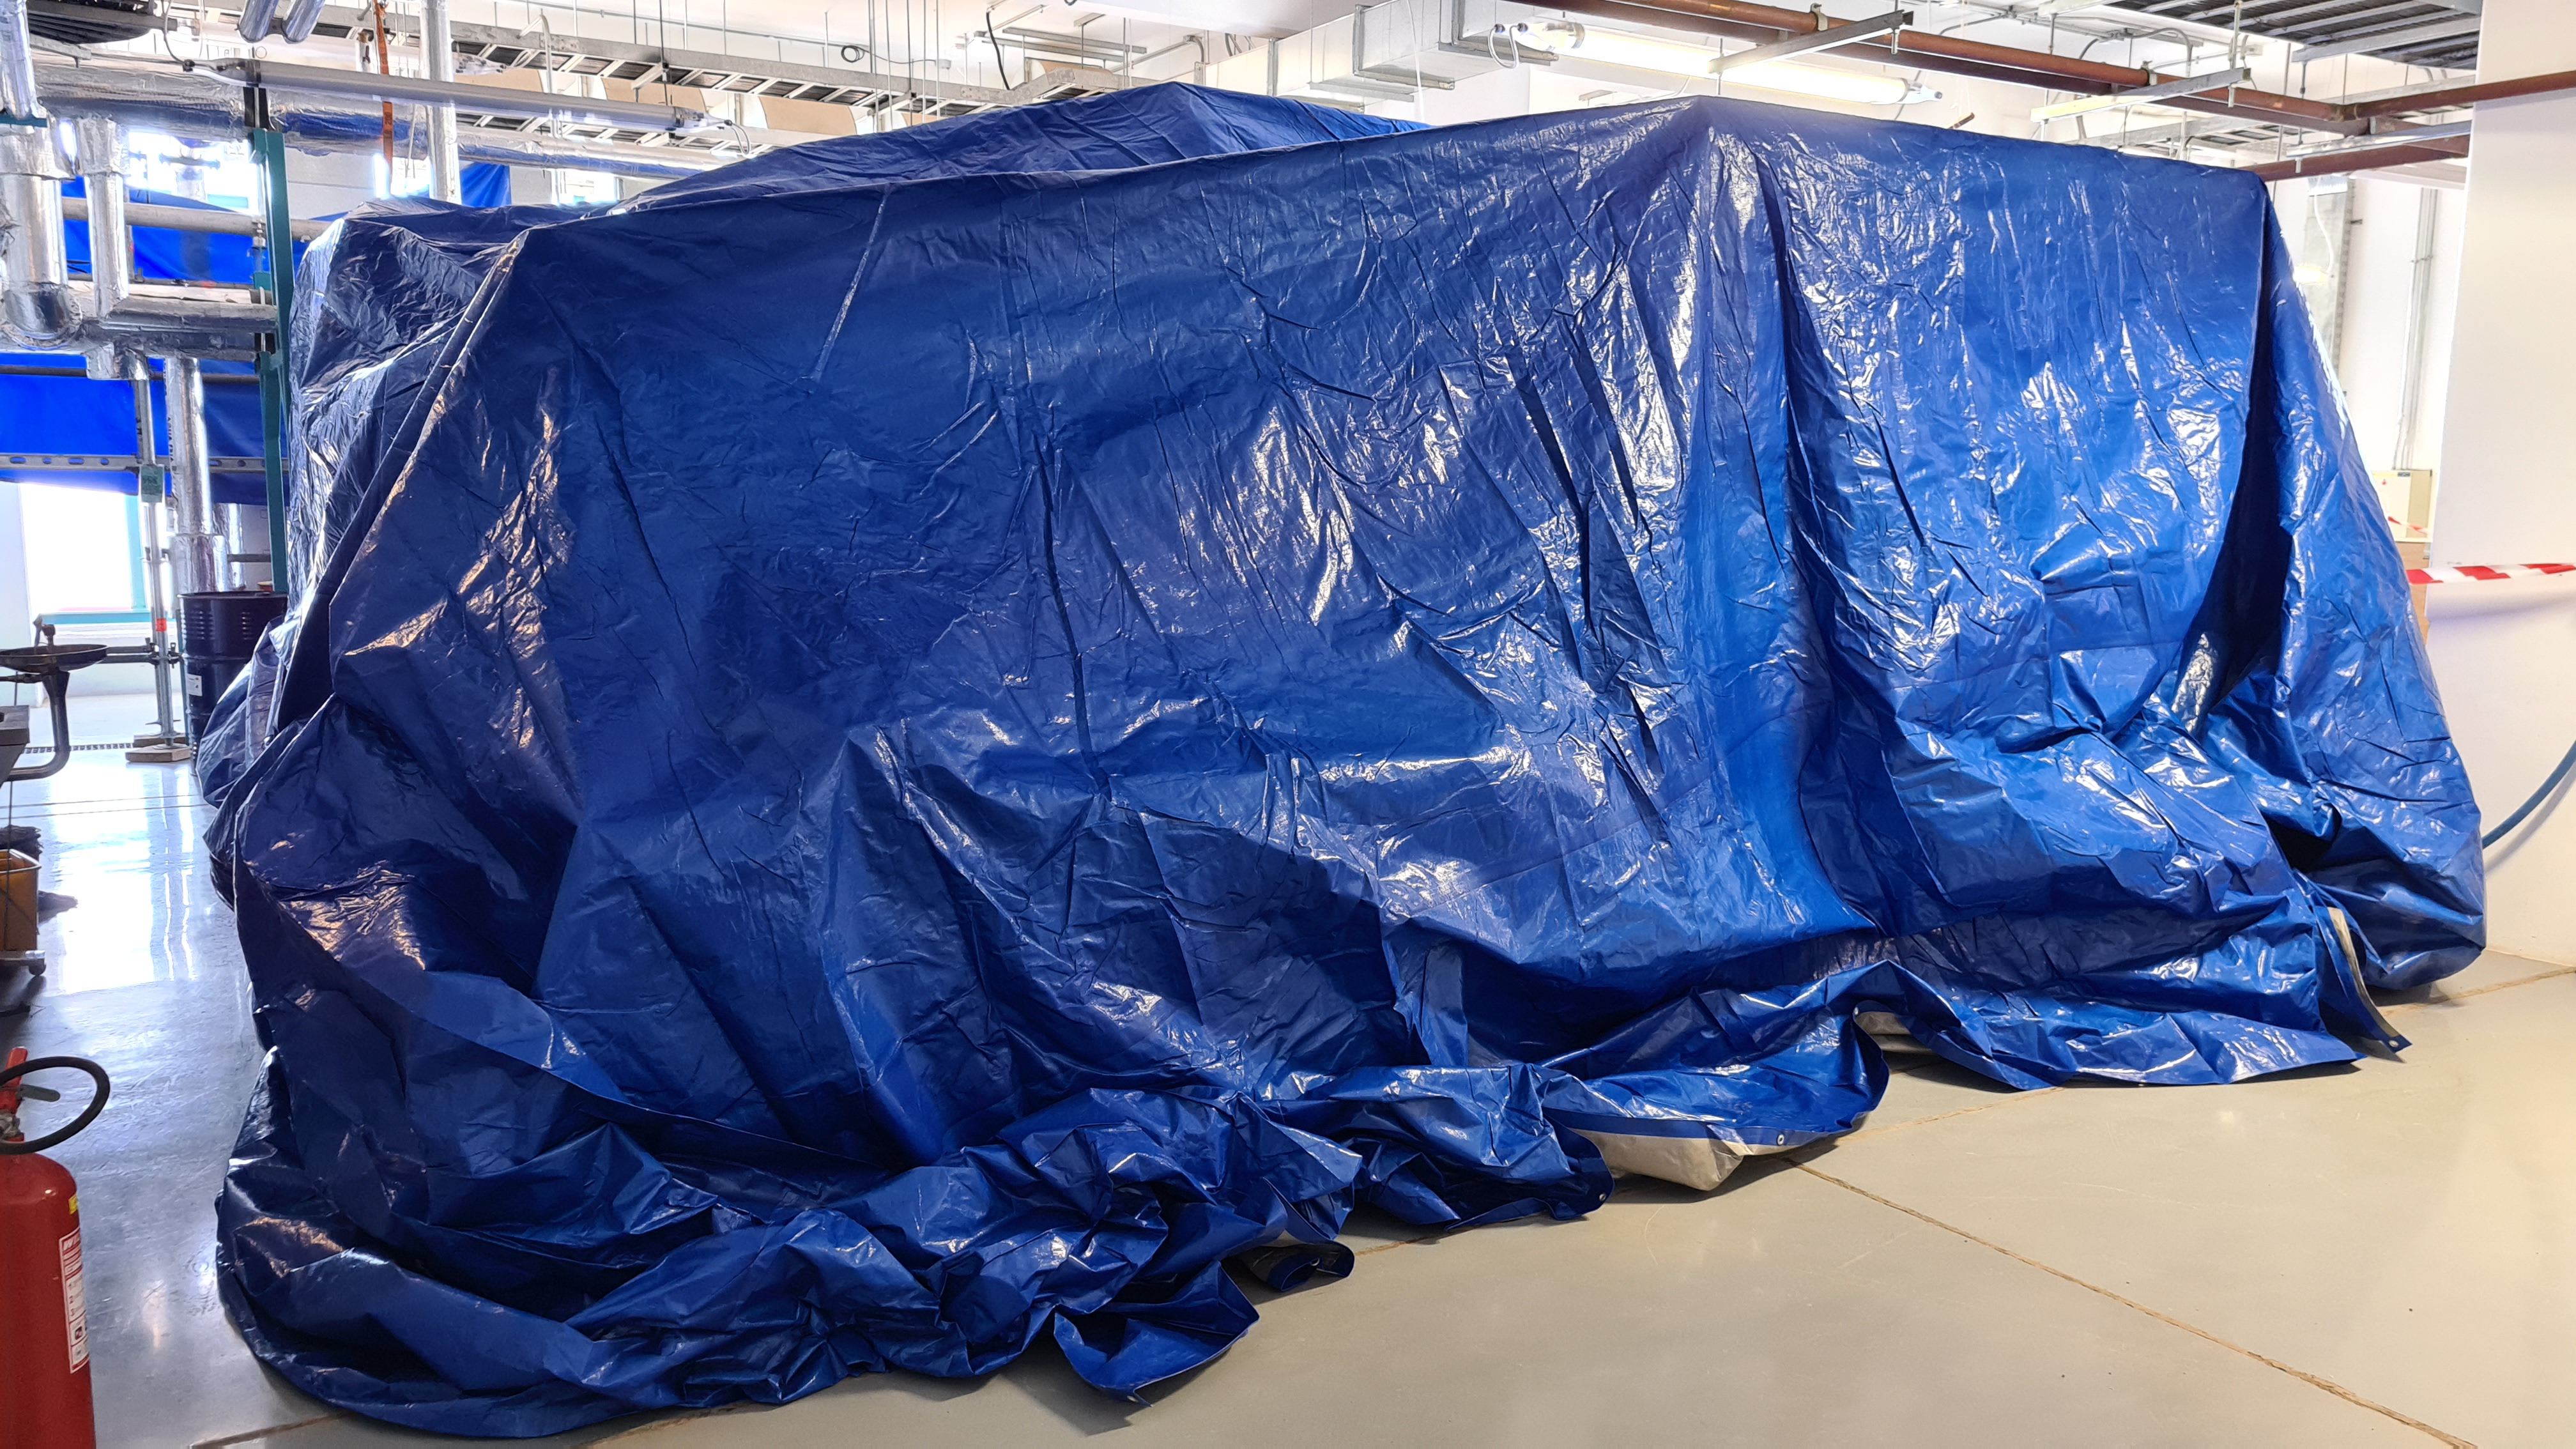

Summit Inspection

The COVID-19 pandemic continues to impact Rubin Observatory construction. The summit shutdown is still in effect and has halted all activity there including work on the Telescope Mount Assembly (TMA), and the Dome. A crew of six people traveled to Cerro Pachón on March 31st to complete mechanical, environmental, and electrical inspections of the facilities and equipment on the summit. Everything remains in good condition since the shutdown 10 days ago. The team also brought back items that staff had requested for telework productivity during the summit closure.

Credit: Rubin Observatory/NSF/AURA